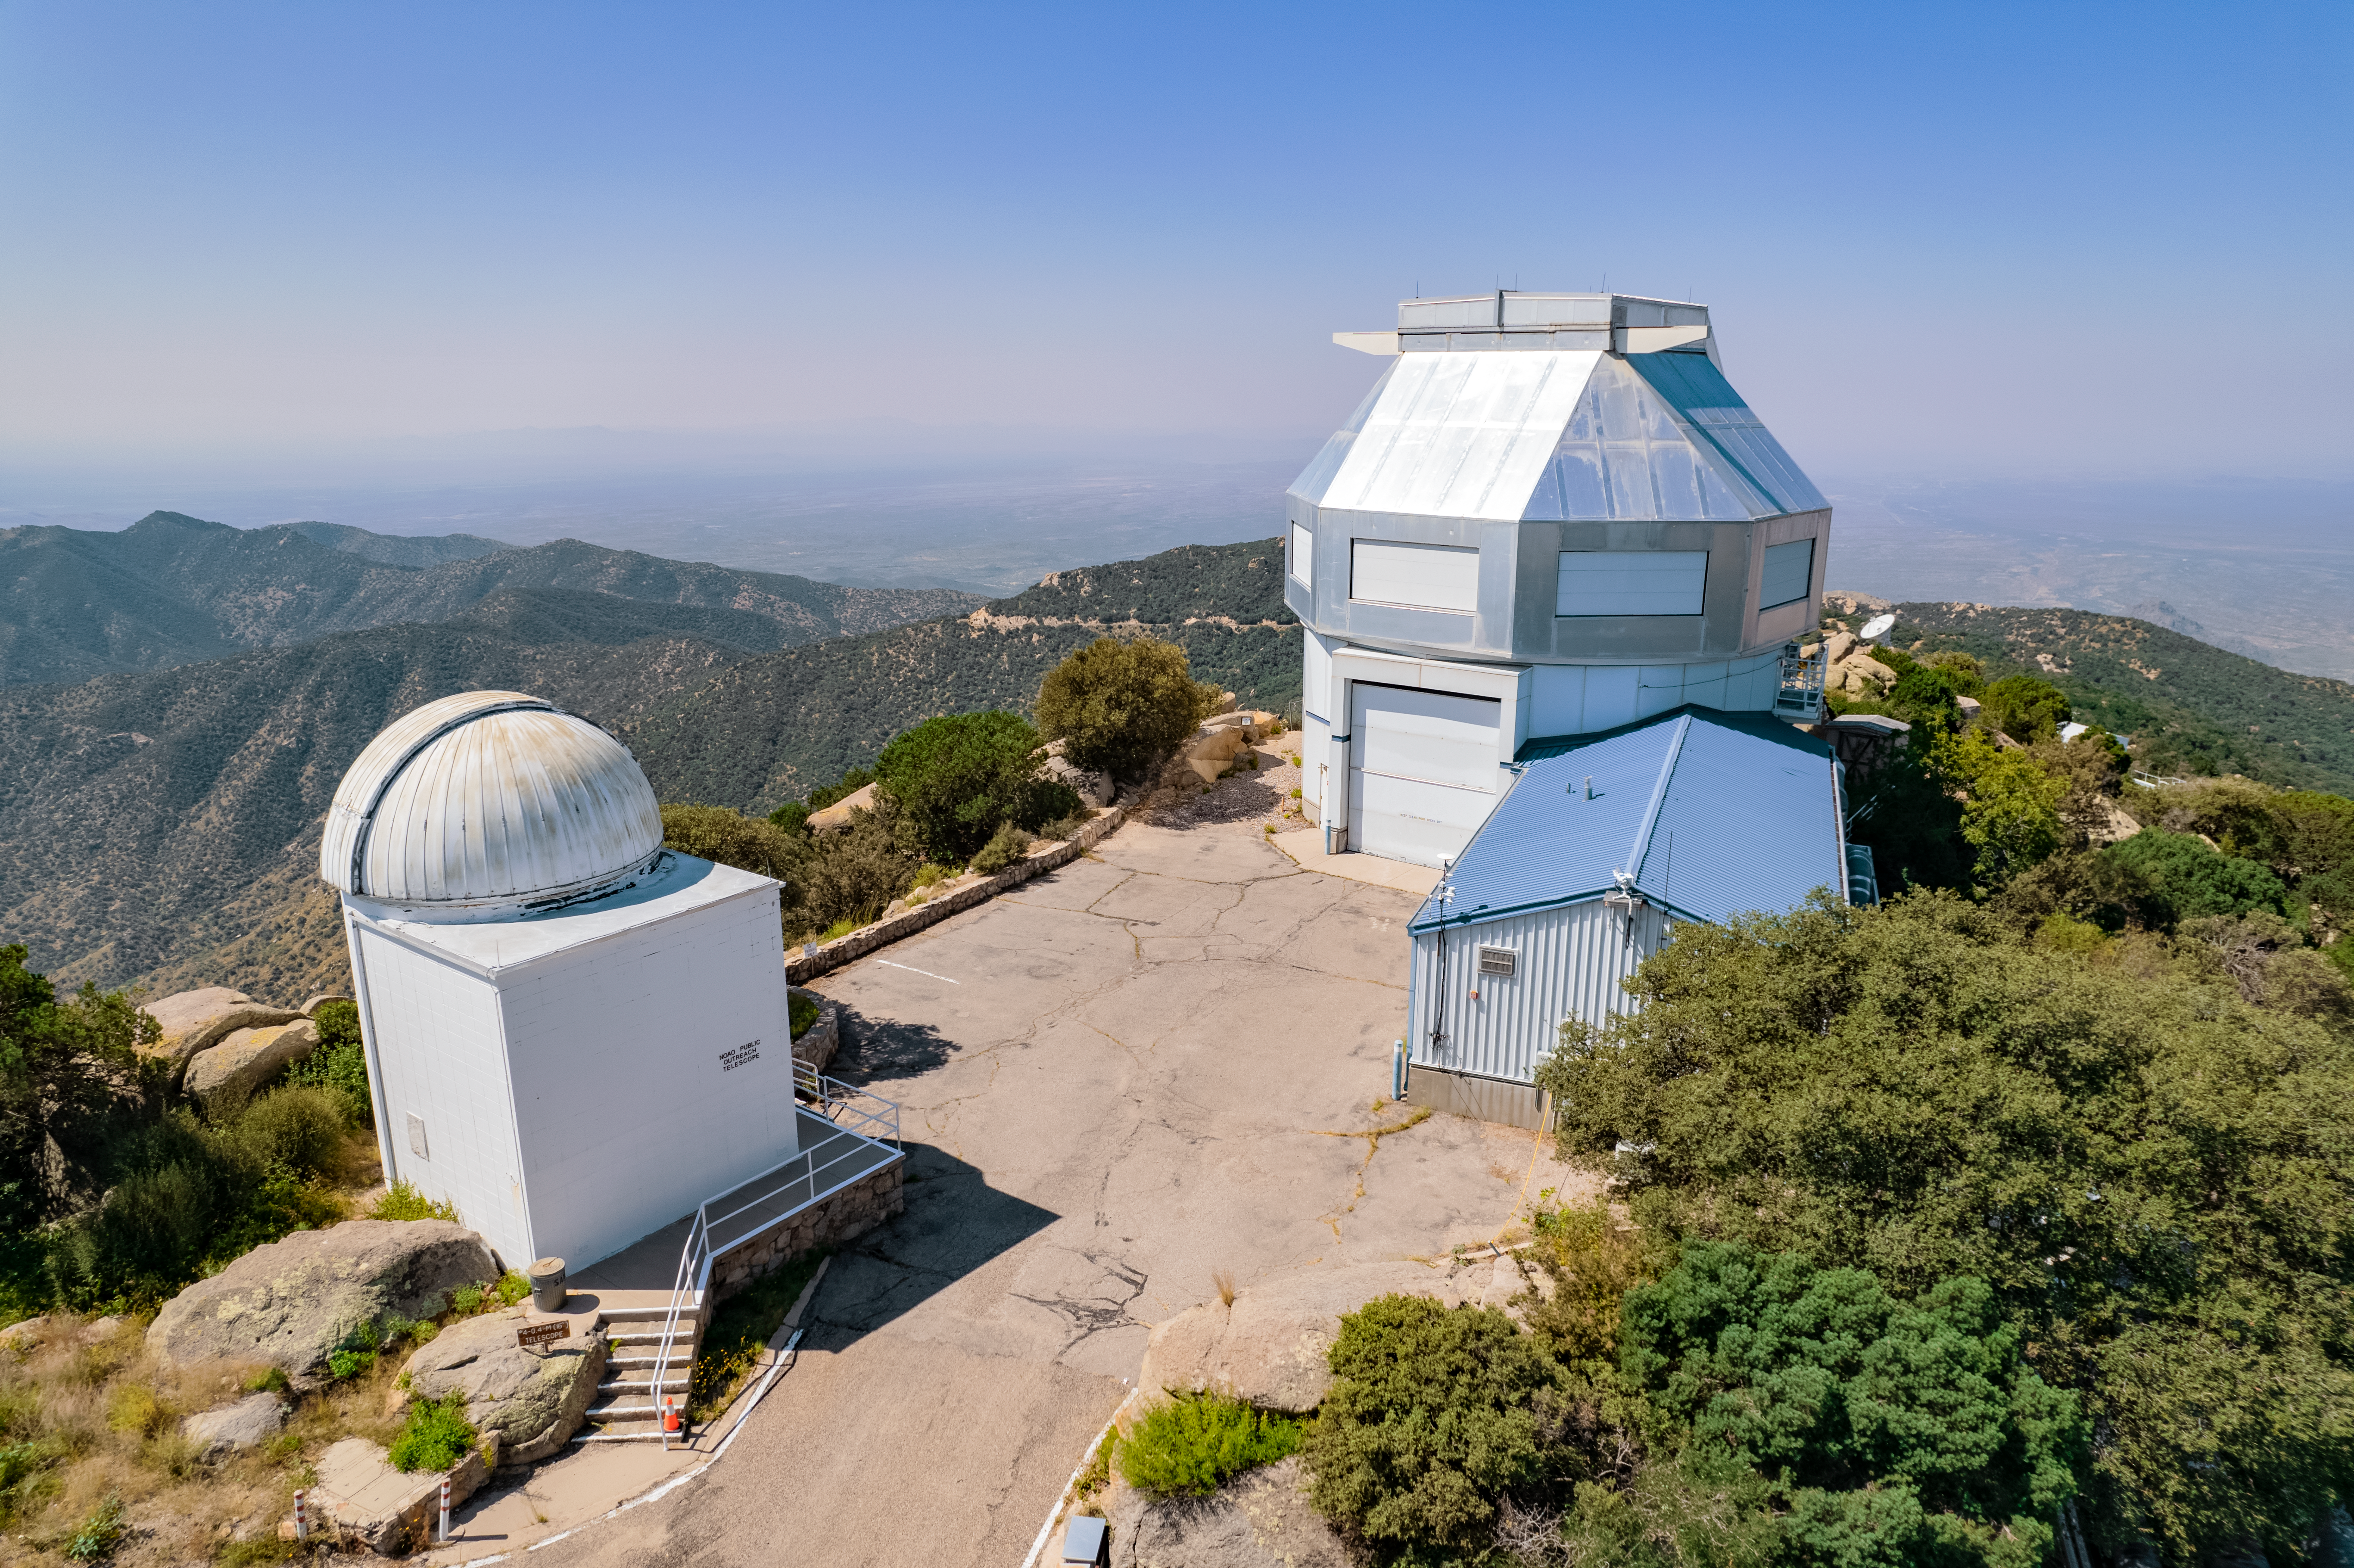

WIYN 3.5-meter Telescope

The WIYN 3.5-meter Telescope is shown here at Kitt Peak National Observatory.

Credit: NOIRLab/AURA/NSF